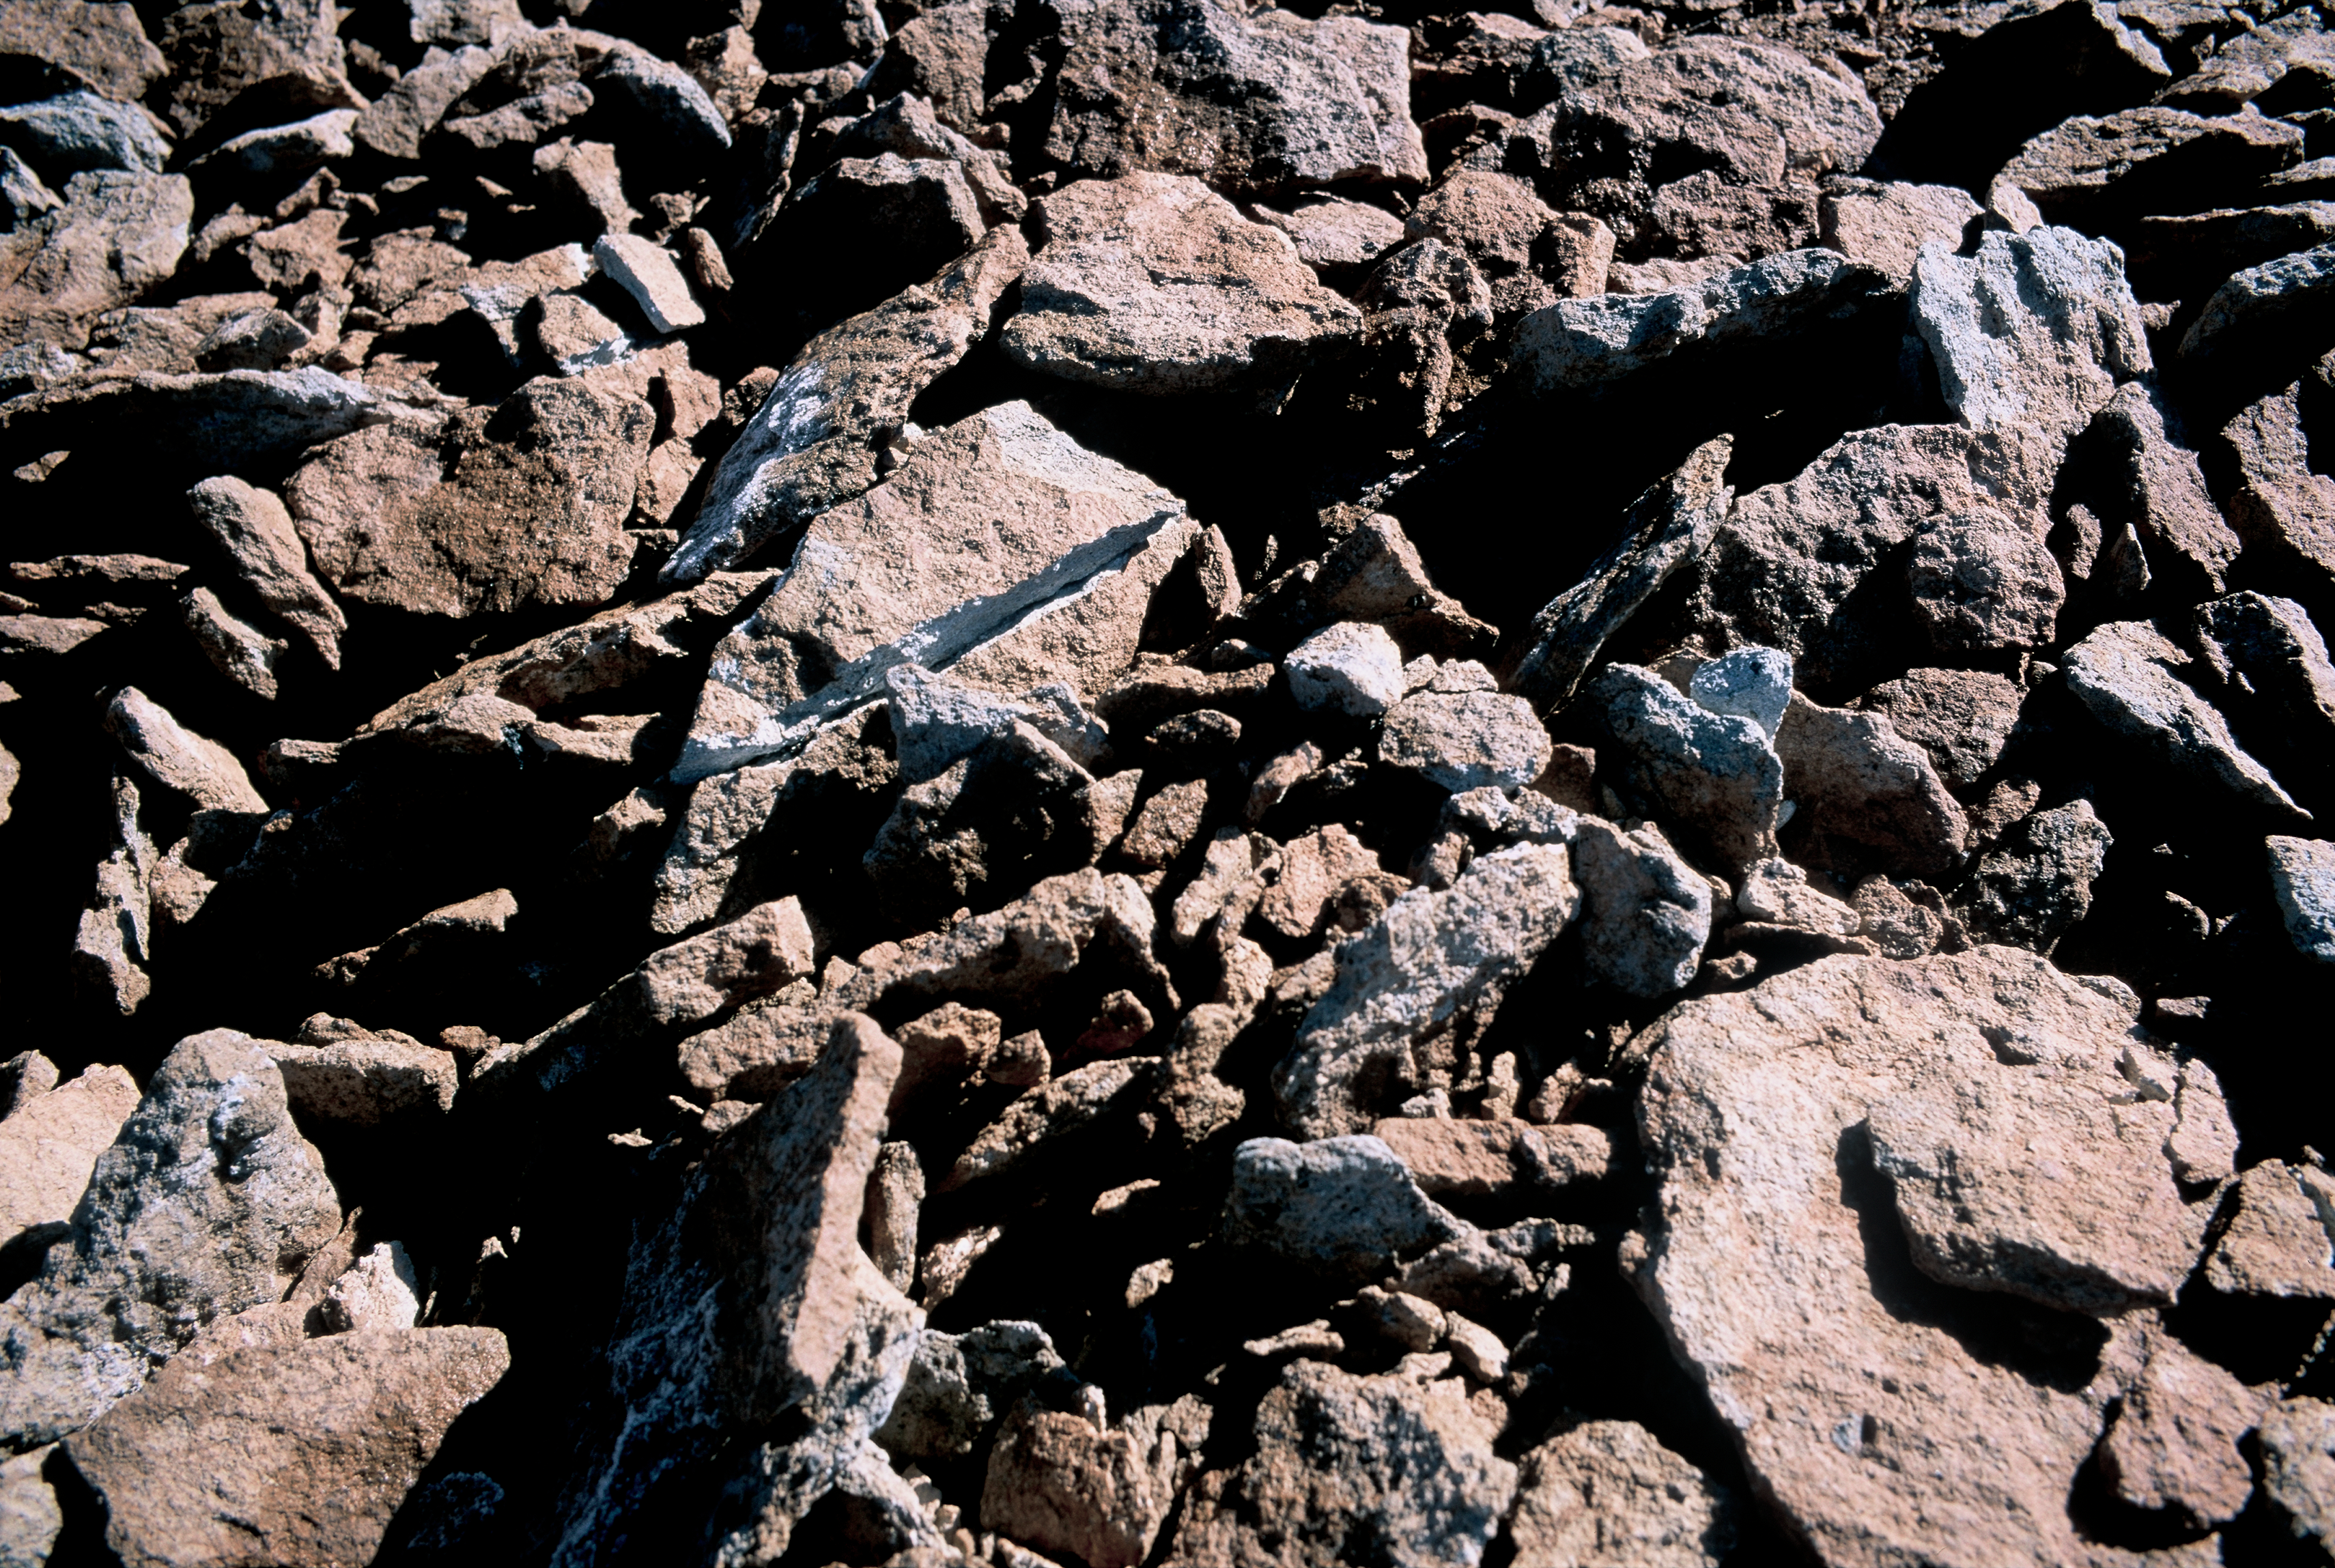

Detail of the terrain in the ALMA area

Volcanic rocky terrain at the ALMA high site, on the 5000 m high Chajnantor plateau, in the Andes of the II Region of Chile. Above an altitude of 4800 m, the landscape is dominated by the high altitude desert, a very extreme environment, where very few forms of life can survive. Stones break because of the freezing temperatures, and cover the ground, as it can be seen in the picture. ALMA, the Atacama Large Millimeter/submillimeter Array, is currently under construction on the Chajnantor plateau, while the APEX telescope has operated there since 2005.

Credit: ESO